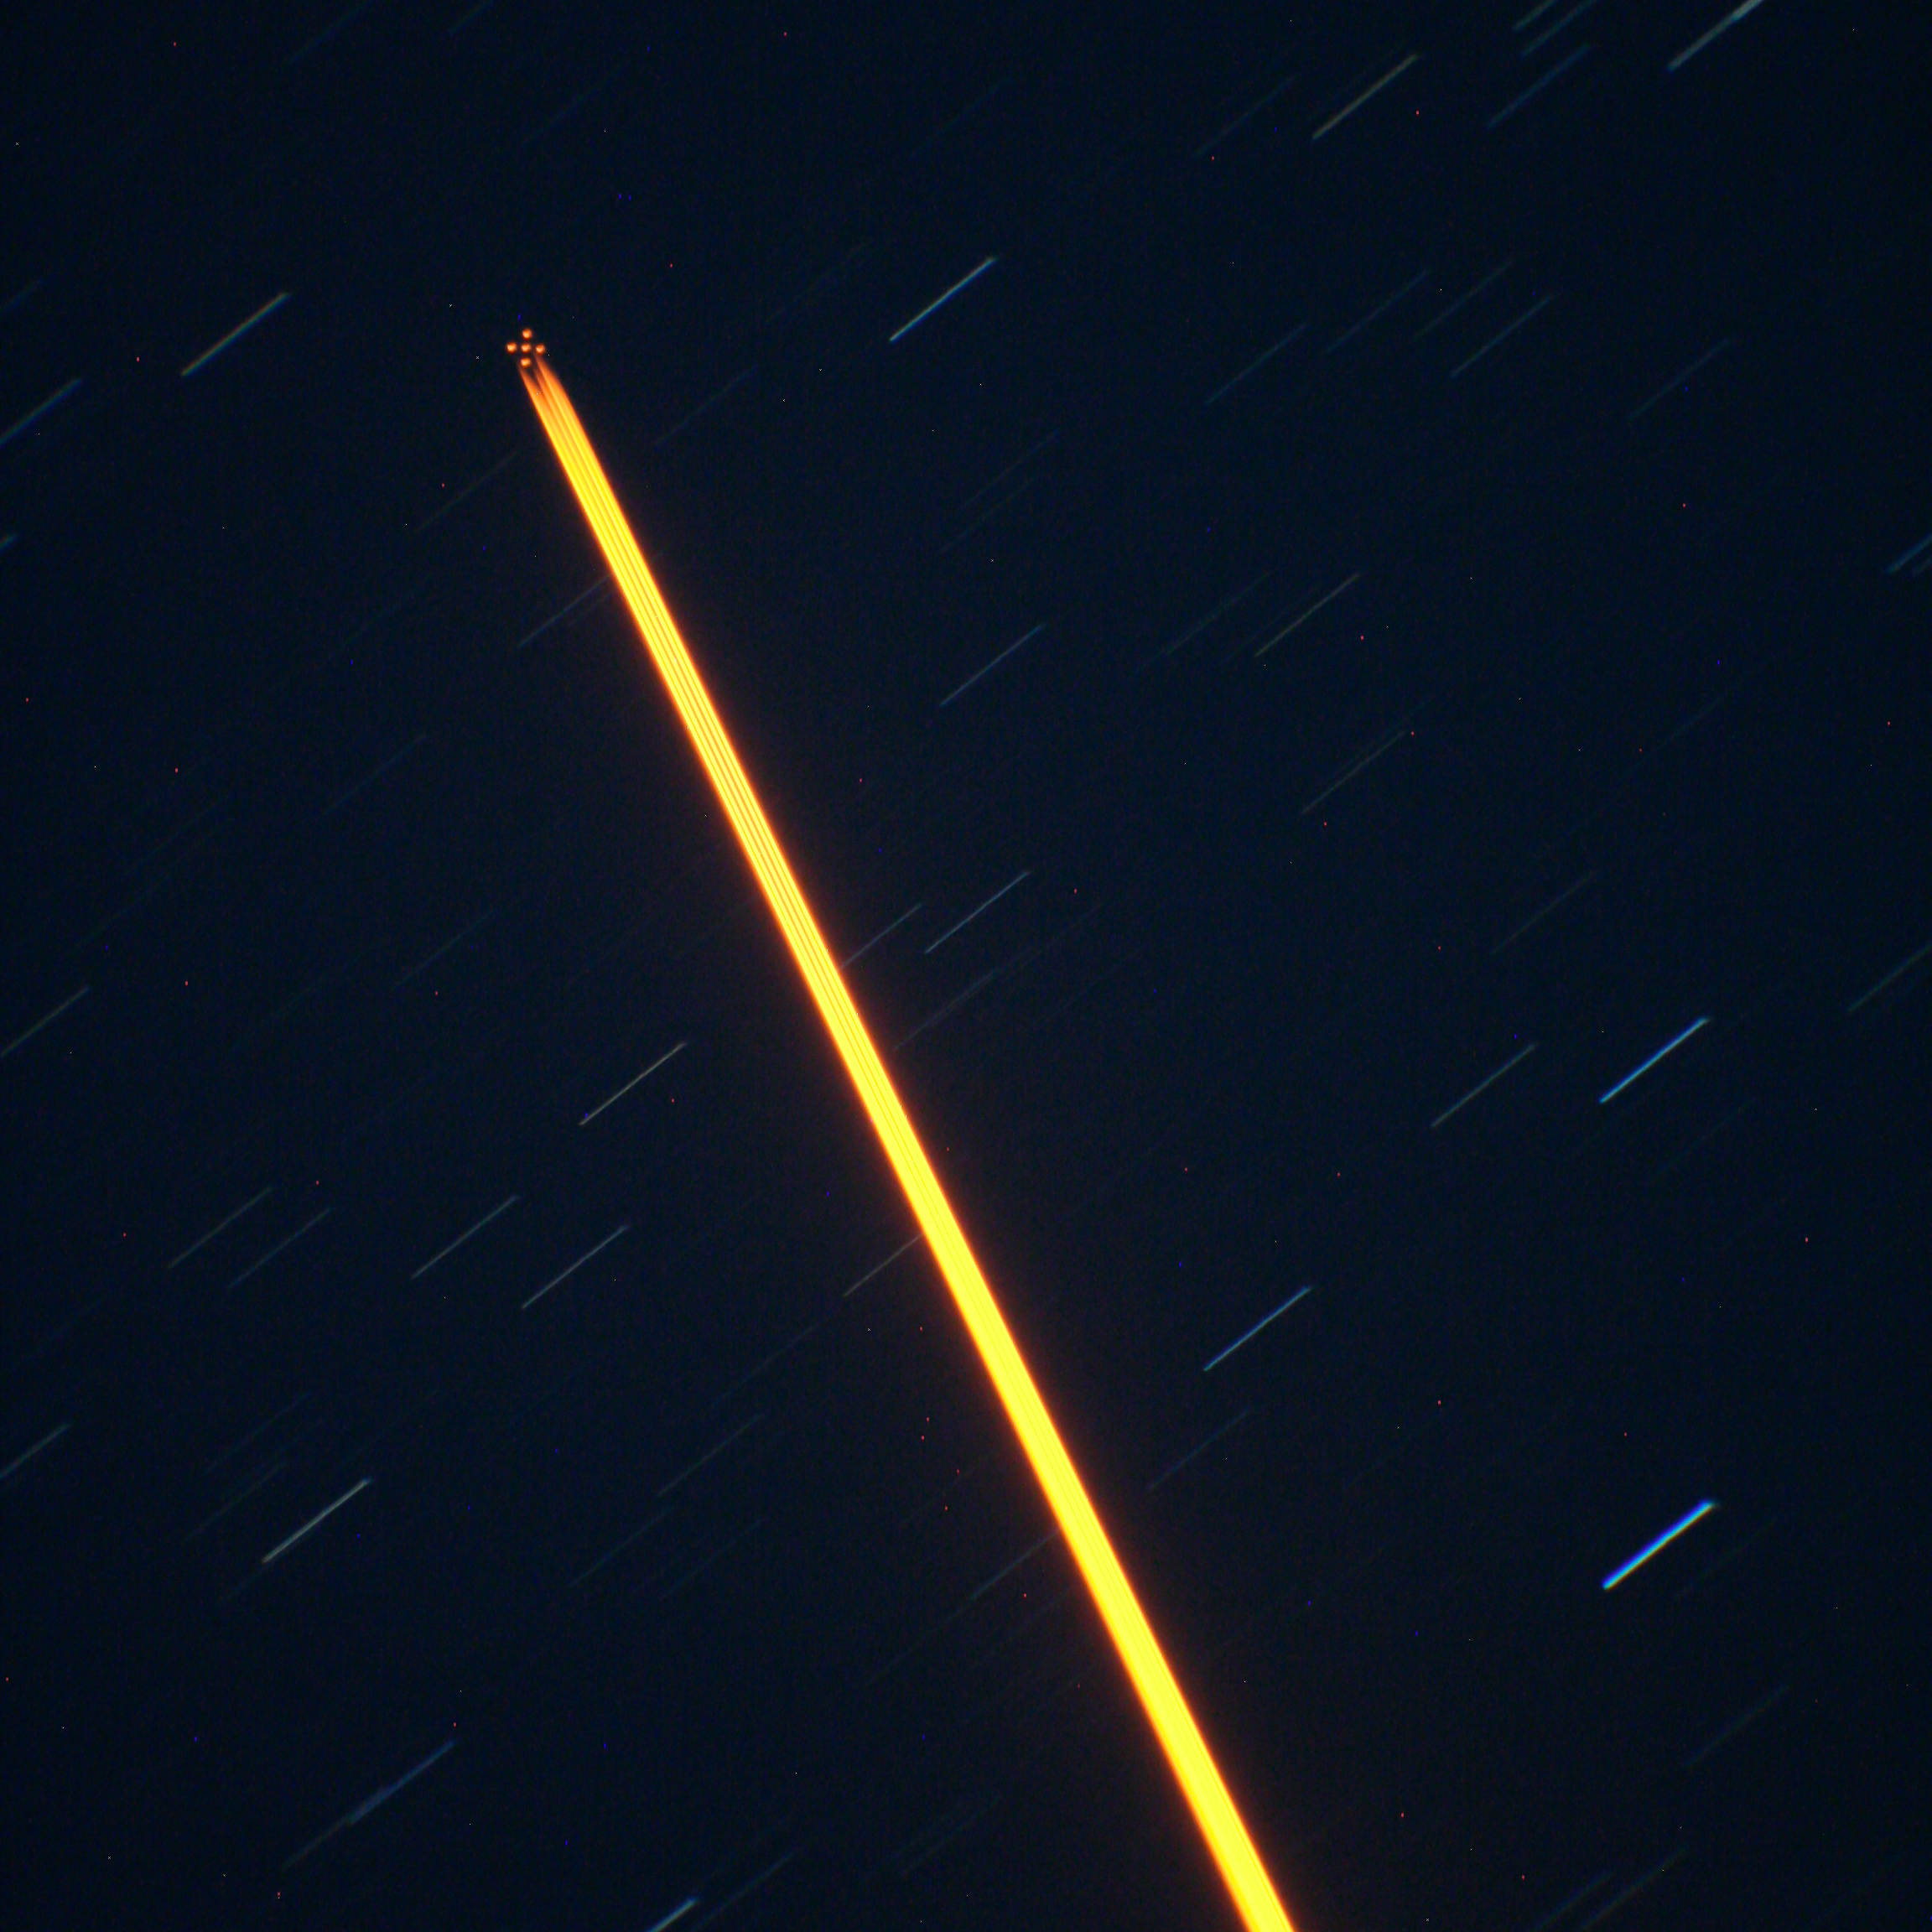

Astronomers Celebrate “Celestial Pollution” From Perseid Meteor Shower

Close up of the Gemini South (GeMS) laser which splits into 5 points to create a 'constellation' of guide stars for improved corrections over a larger patch of sky. The points at the end of the laser "columns" are where the laser light excites sodium atoms about 90 kilometers overhead and produces laser guide stars used for adaptive optics. The visibility of the laser "columns" beneath the laser guide star "constellation" is due to scattering of the laser's light by dust and moisture in the lower atmosphere.

Credit: Gemini Observatory/AURA